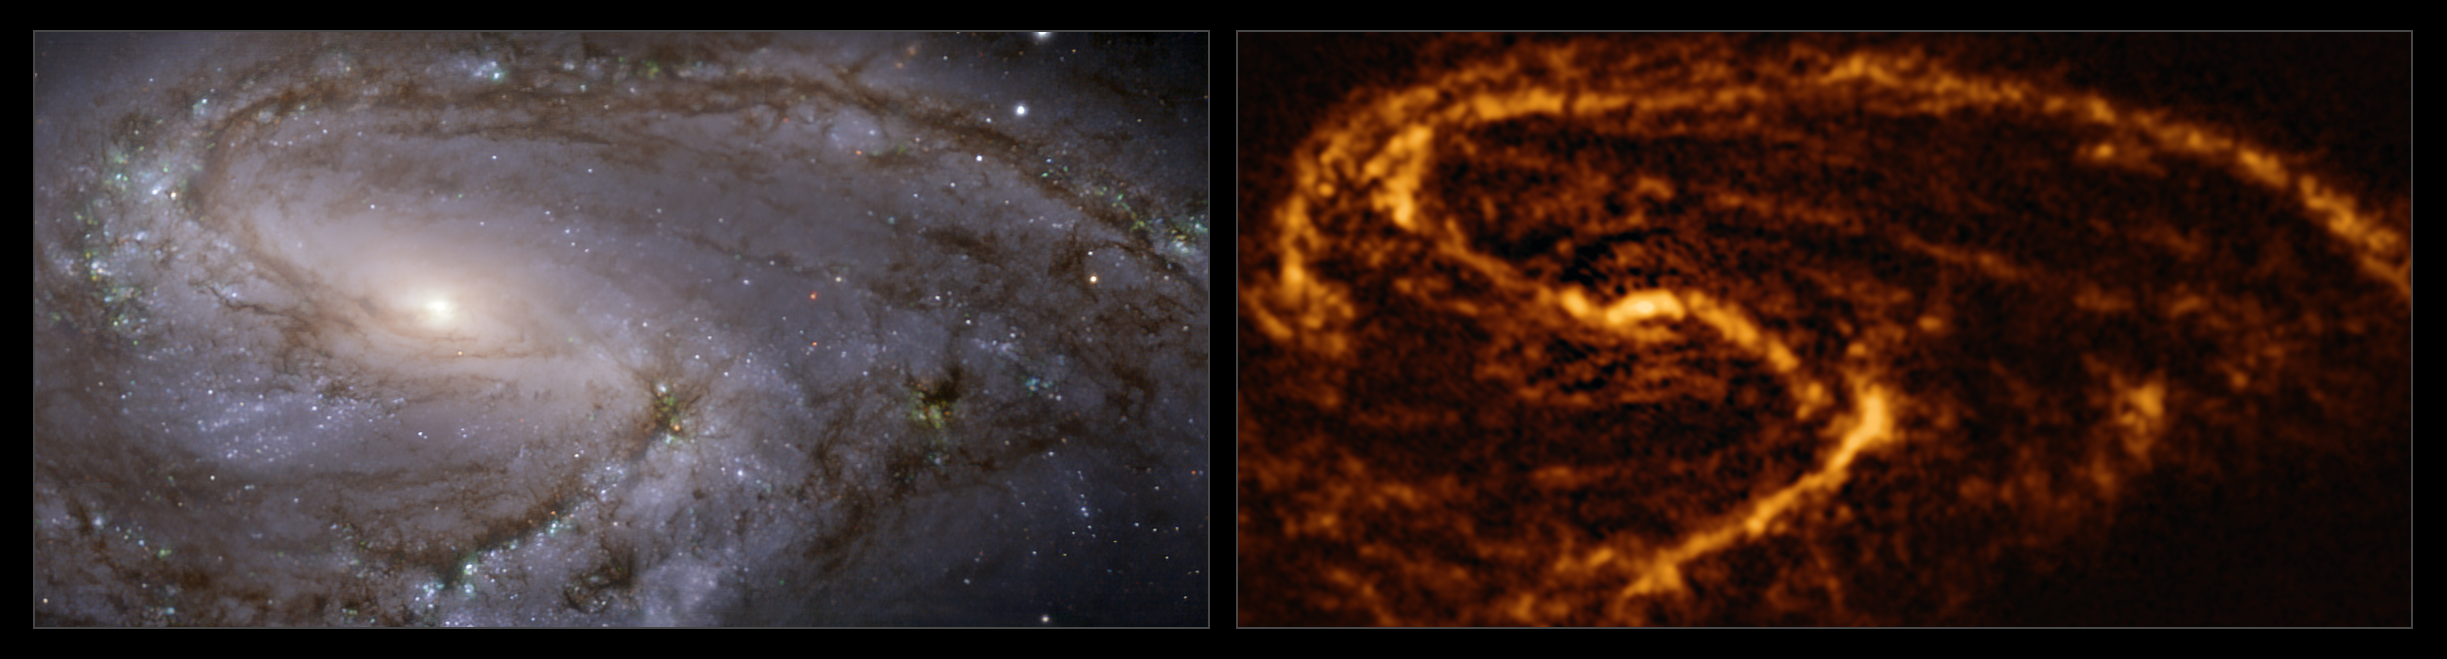

The NGC 3627 galaxy as seen with MUSE on ESO’s VLT and ALMA

These images of the nearby galaxy NGC 3627 were taken with the Multi-Unit Spectroscopic Explorer (MUSE, left) on ESO’s Very Large Telescope (VLT) and with the Atacama Large Millimeter/submillimeter Array (ALMA, right), in which ESO is a partner. The MUSE data combines green, red and infrared filters to reveal the distribution of stars, while ALMA was used to map cold clouds of molecular gas, which provide the raw material from which stars form.

NGC 3627 is a spiral galaxy located approximately 31 million light-years from Earth in the constellation Leo.

The images were taken as part of the Physics at High Angular resolution in Nearby GalaxieS (PHANGS) project, which is making high-resolution observations of nearby galaxies with telescopes operating across the electromagnetic spectrum. By comparing the images at different wavelengths, astronomers can better understand what triggers, boosts or holds back the birth of new stars.

Credit: ESO/ALMA (ESO/NAOJ/NRAO)/PHANGS